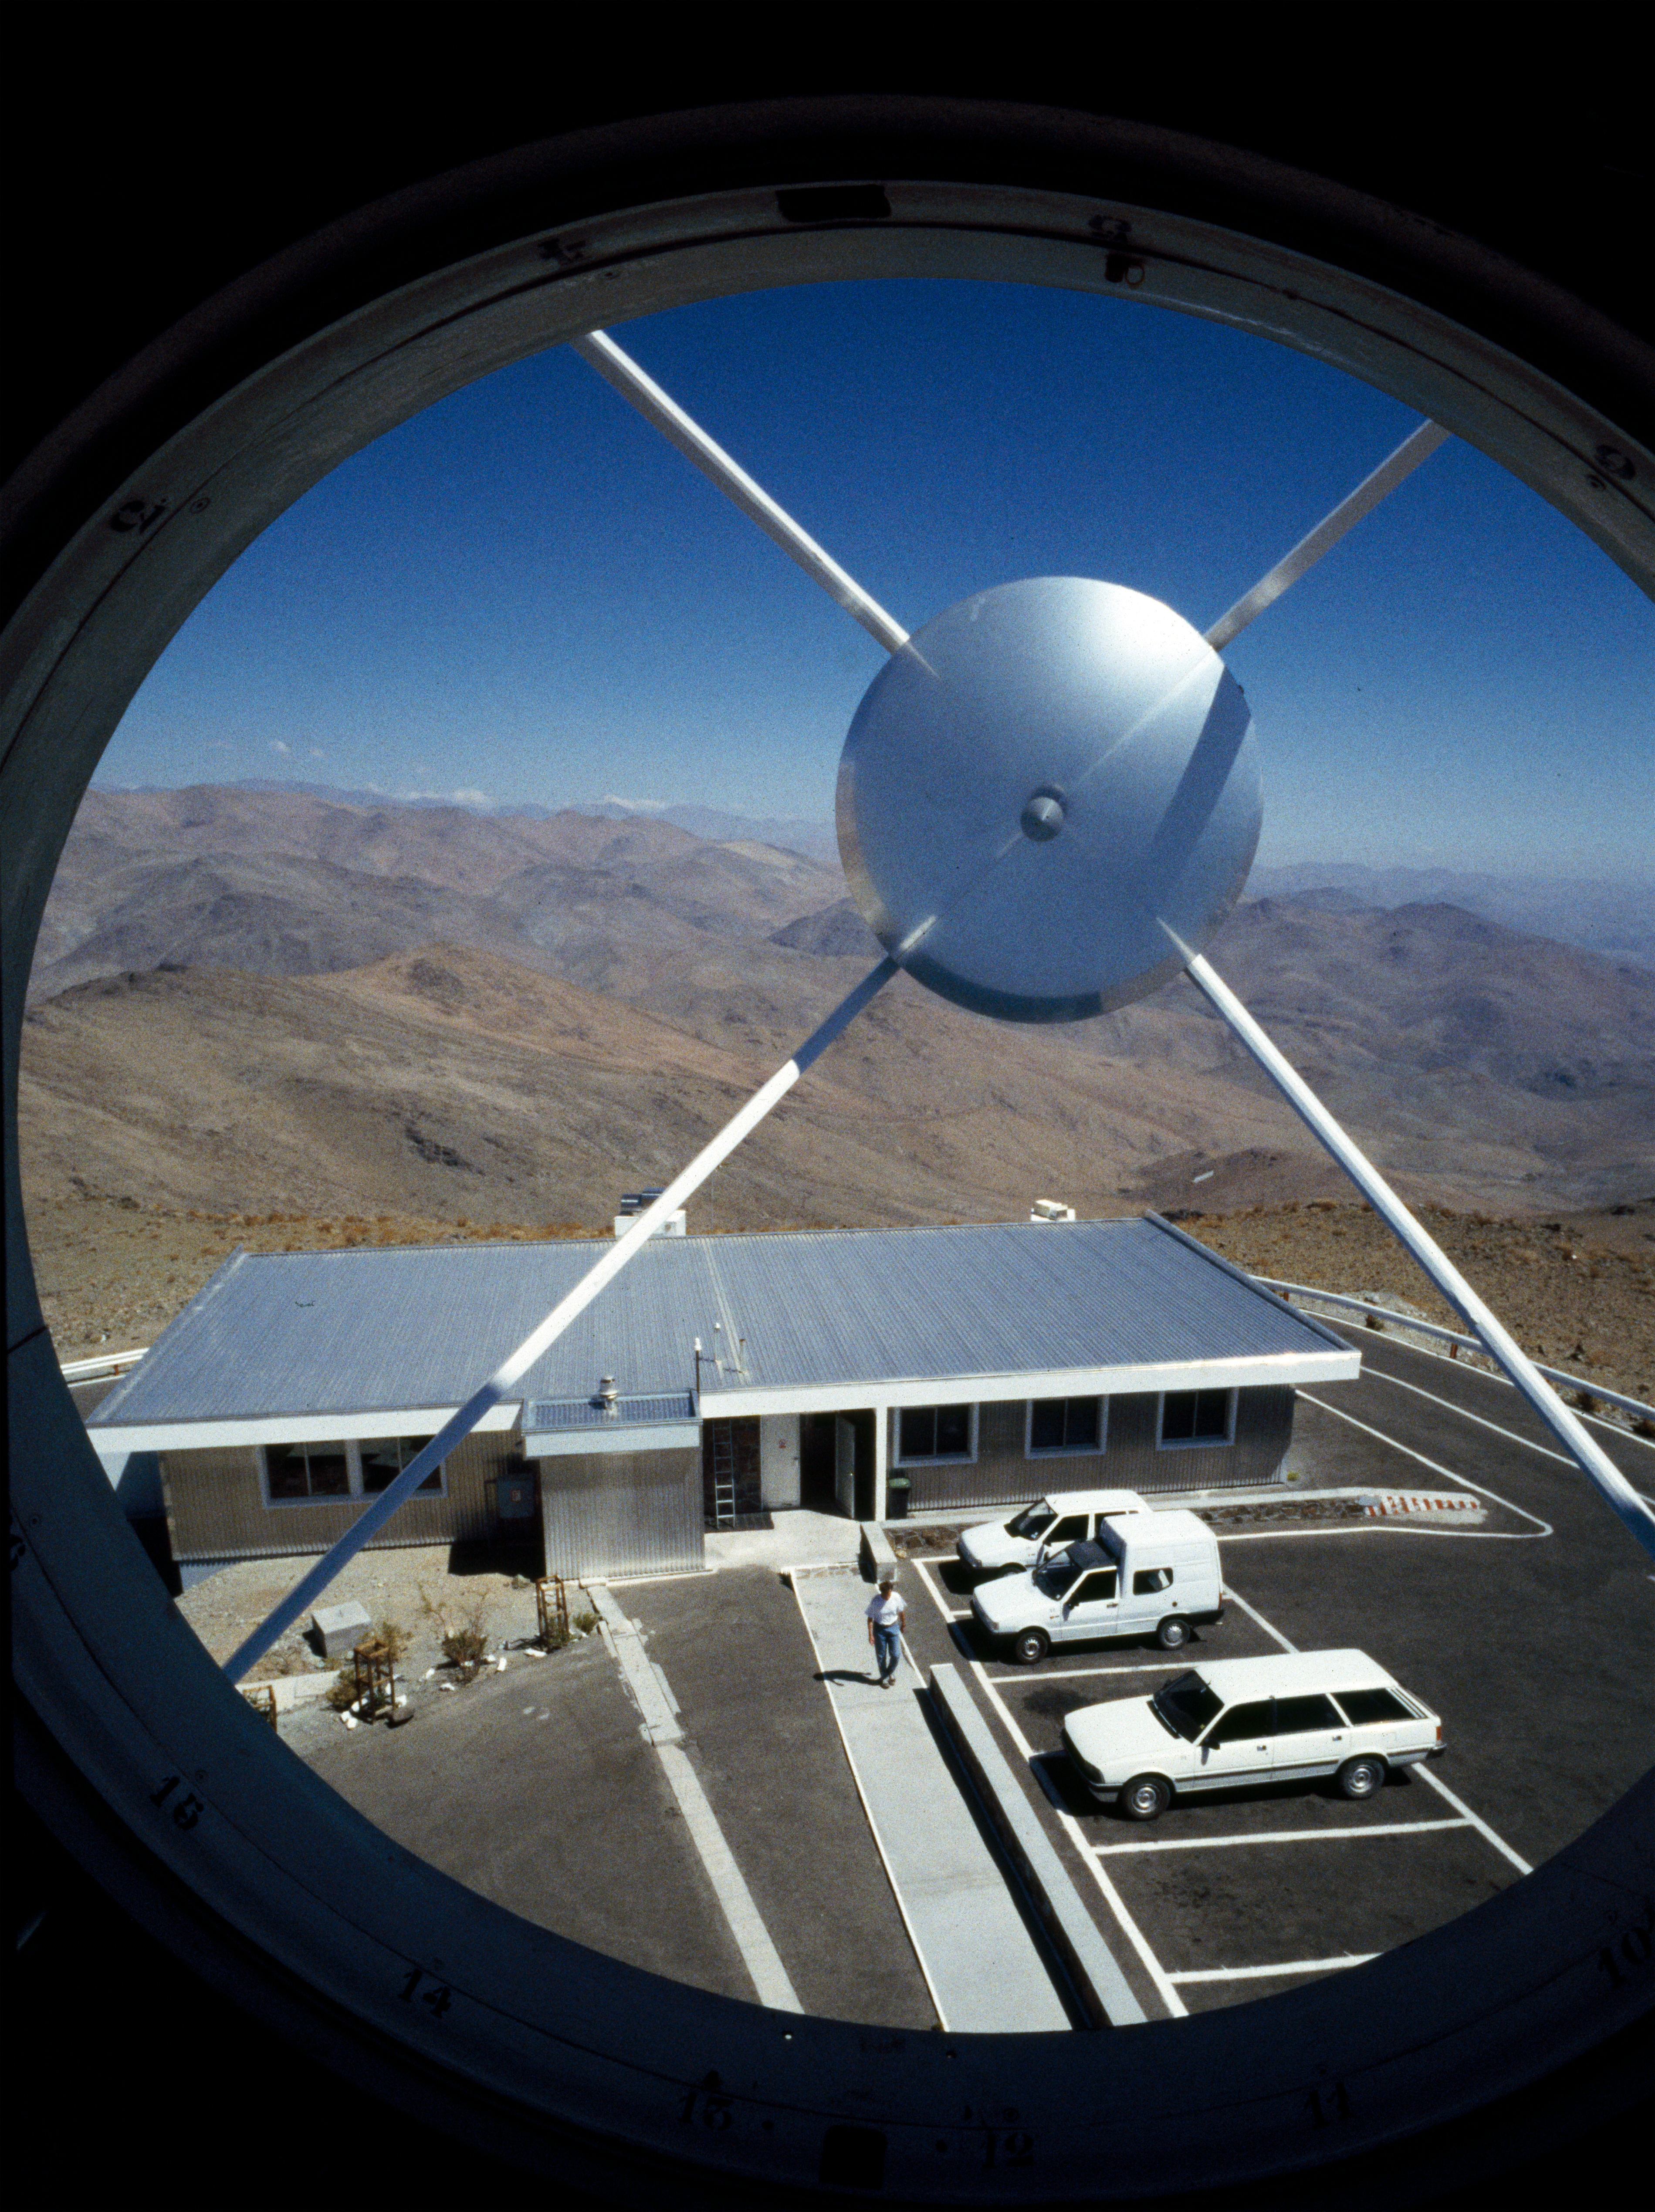

La Silla control building

Looking down at the control building from within the receiver cabin. Image taken in February 1996

Credit: ESO/H.H.Heyer